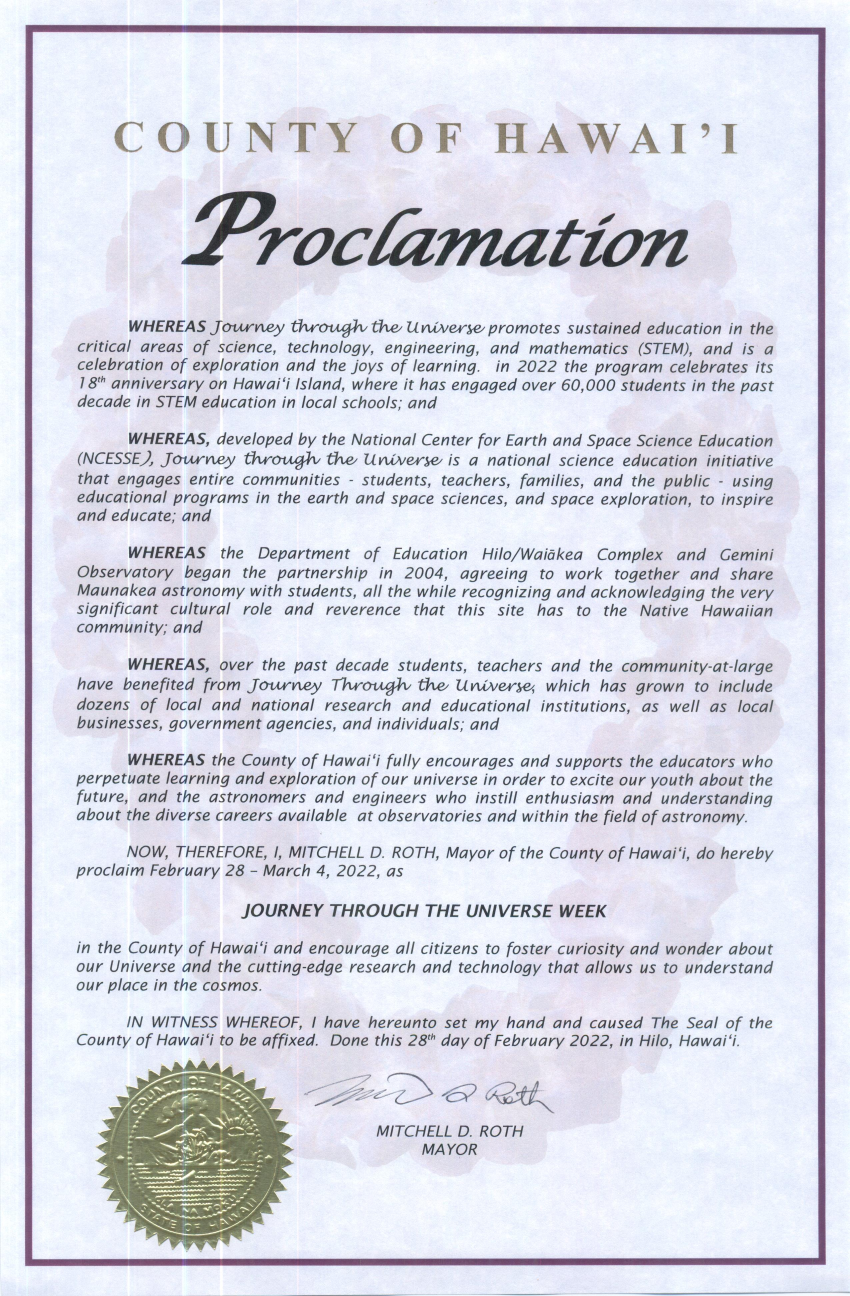

Proclamation Journey Through the Universe 2022

Credit: NOIRLab